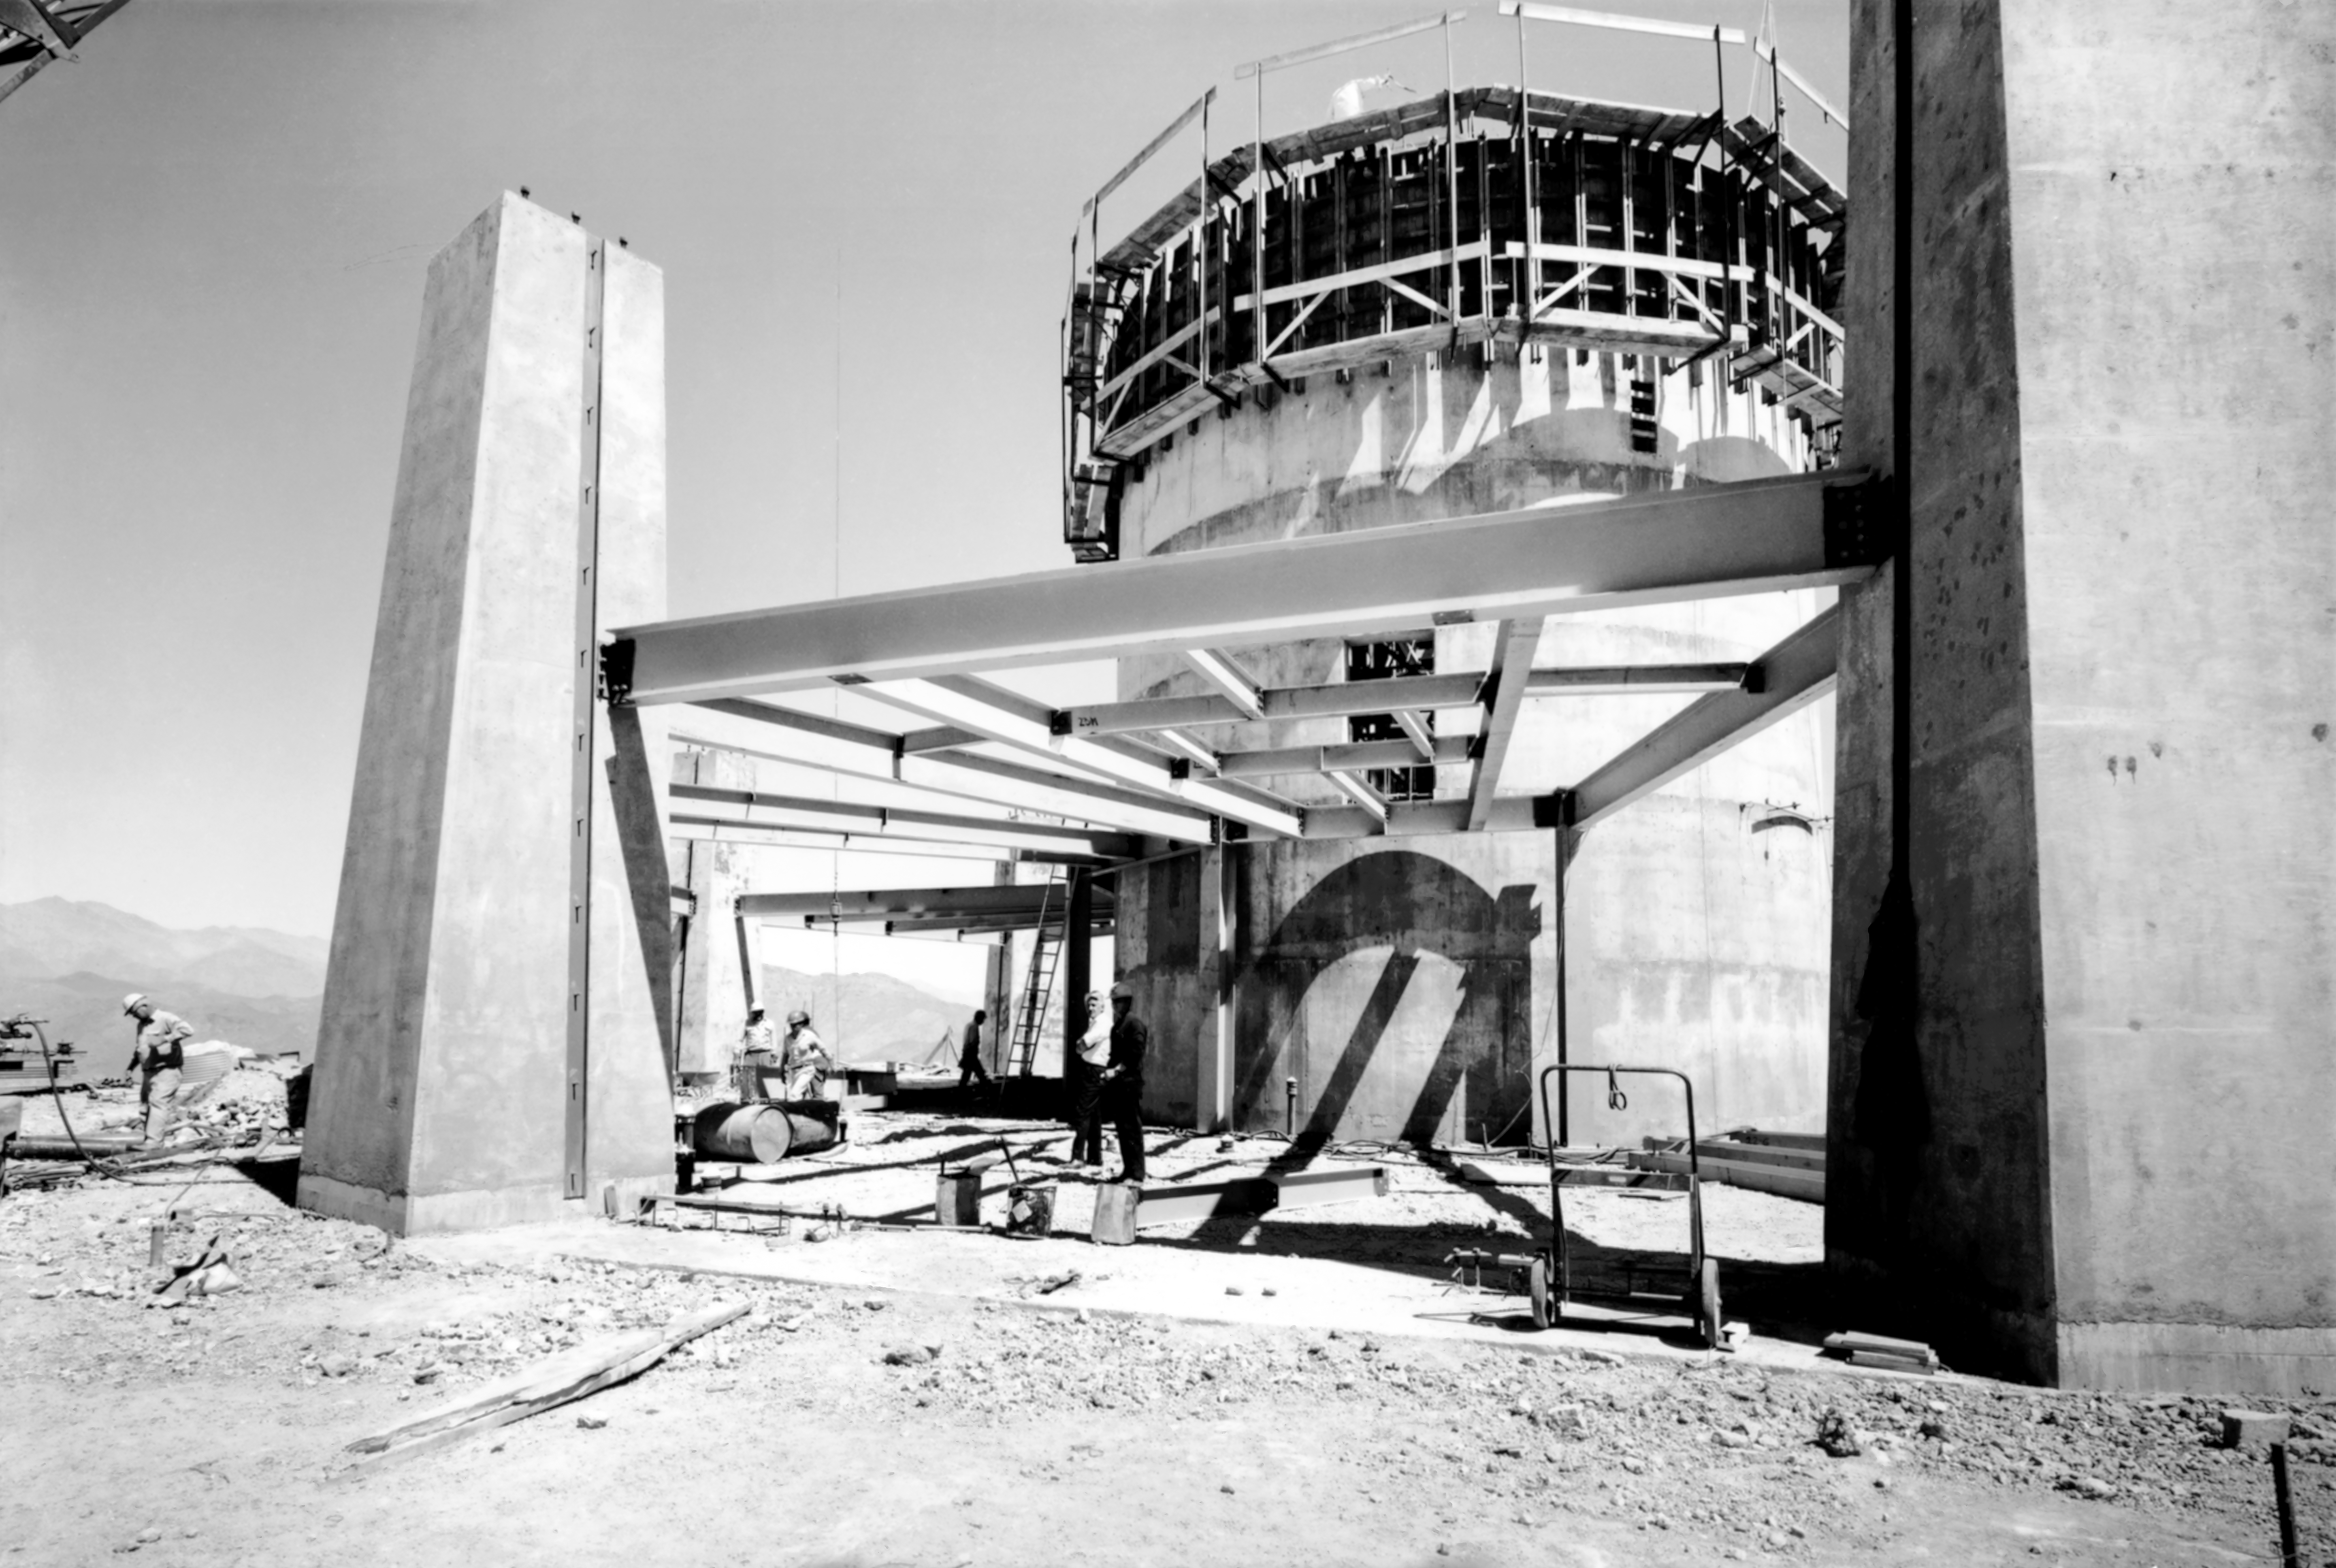

CTIO History - Construction on Víctor M. Blanco 4-meter Telescope

A historical photo of the construction of the Víctor M. Blanco 4-meter Telescope at Cerro Tololo Inter-American Observatory (CTIO), a Program of NSF NOIRLab, in Chile.

This image is part of NSF NOIRLab’s historical archives.

Credit: CTIO/NOIRLab/NSF/AURA/R. González